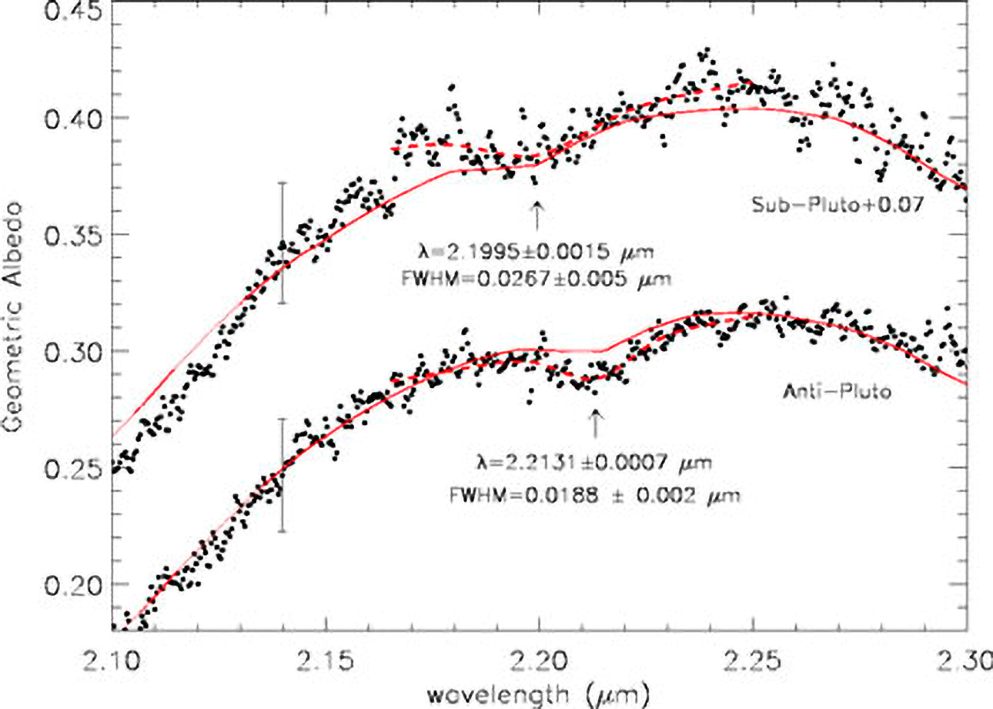

Charon: An Ice Machine in the Ultimate Deep Freeze

The spectrum of Charon obtained by NIRI at Gemini North. It is centered at 2.2 microns for the sub-Pluto (top) and anti-Pluto (bottom) hemispheres of Charon. The solid line denotes the best fit for a model of a surface with ammonia hydrate and water ices. The dashed lines are data that indicate the position of the ammonia hydrate feature. The sub-Pluto and anti-Pluto ammonia hydrate minima are located at 2.2131 and 2.1995, respectively. (The error bars represent 1 sigma.).

Credit: Jason Cook